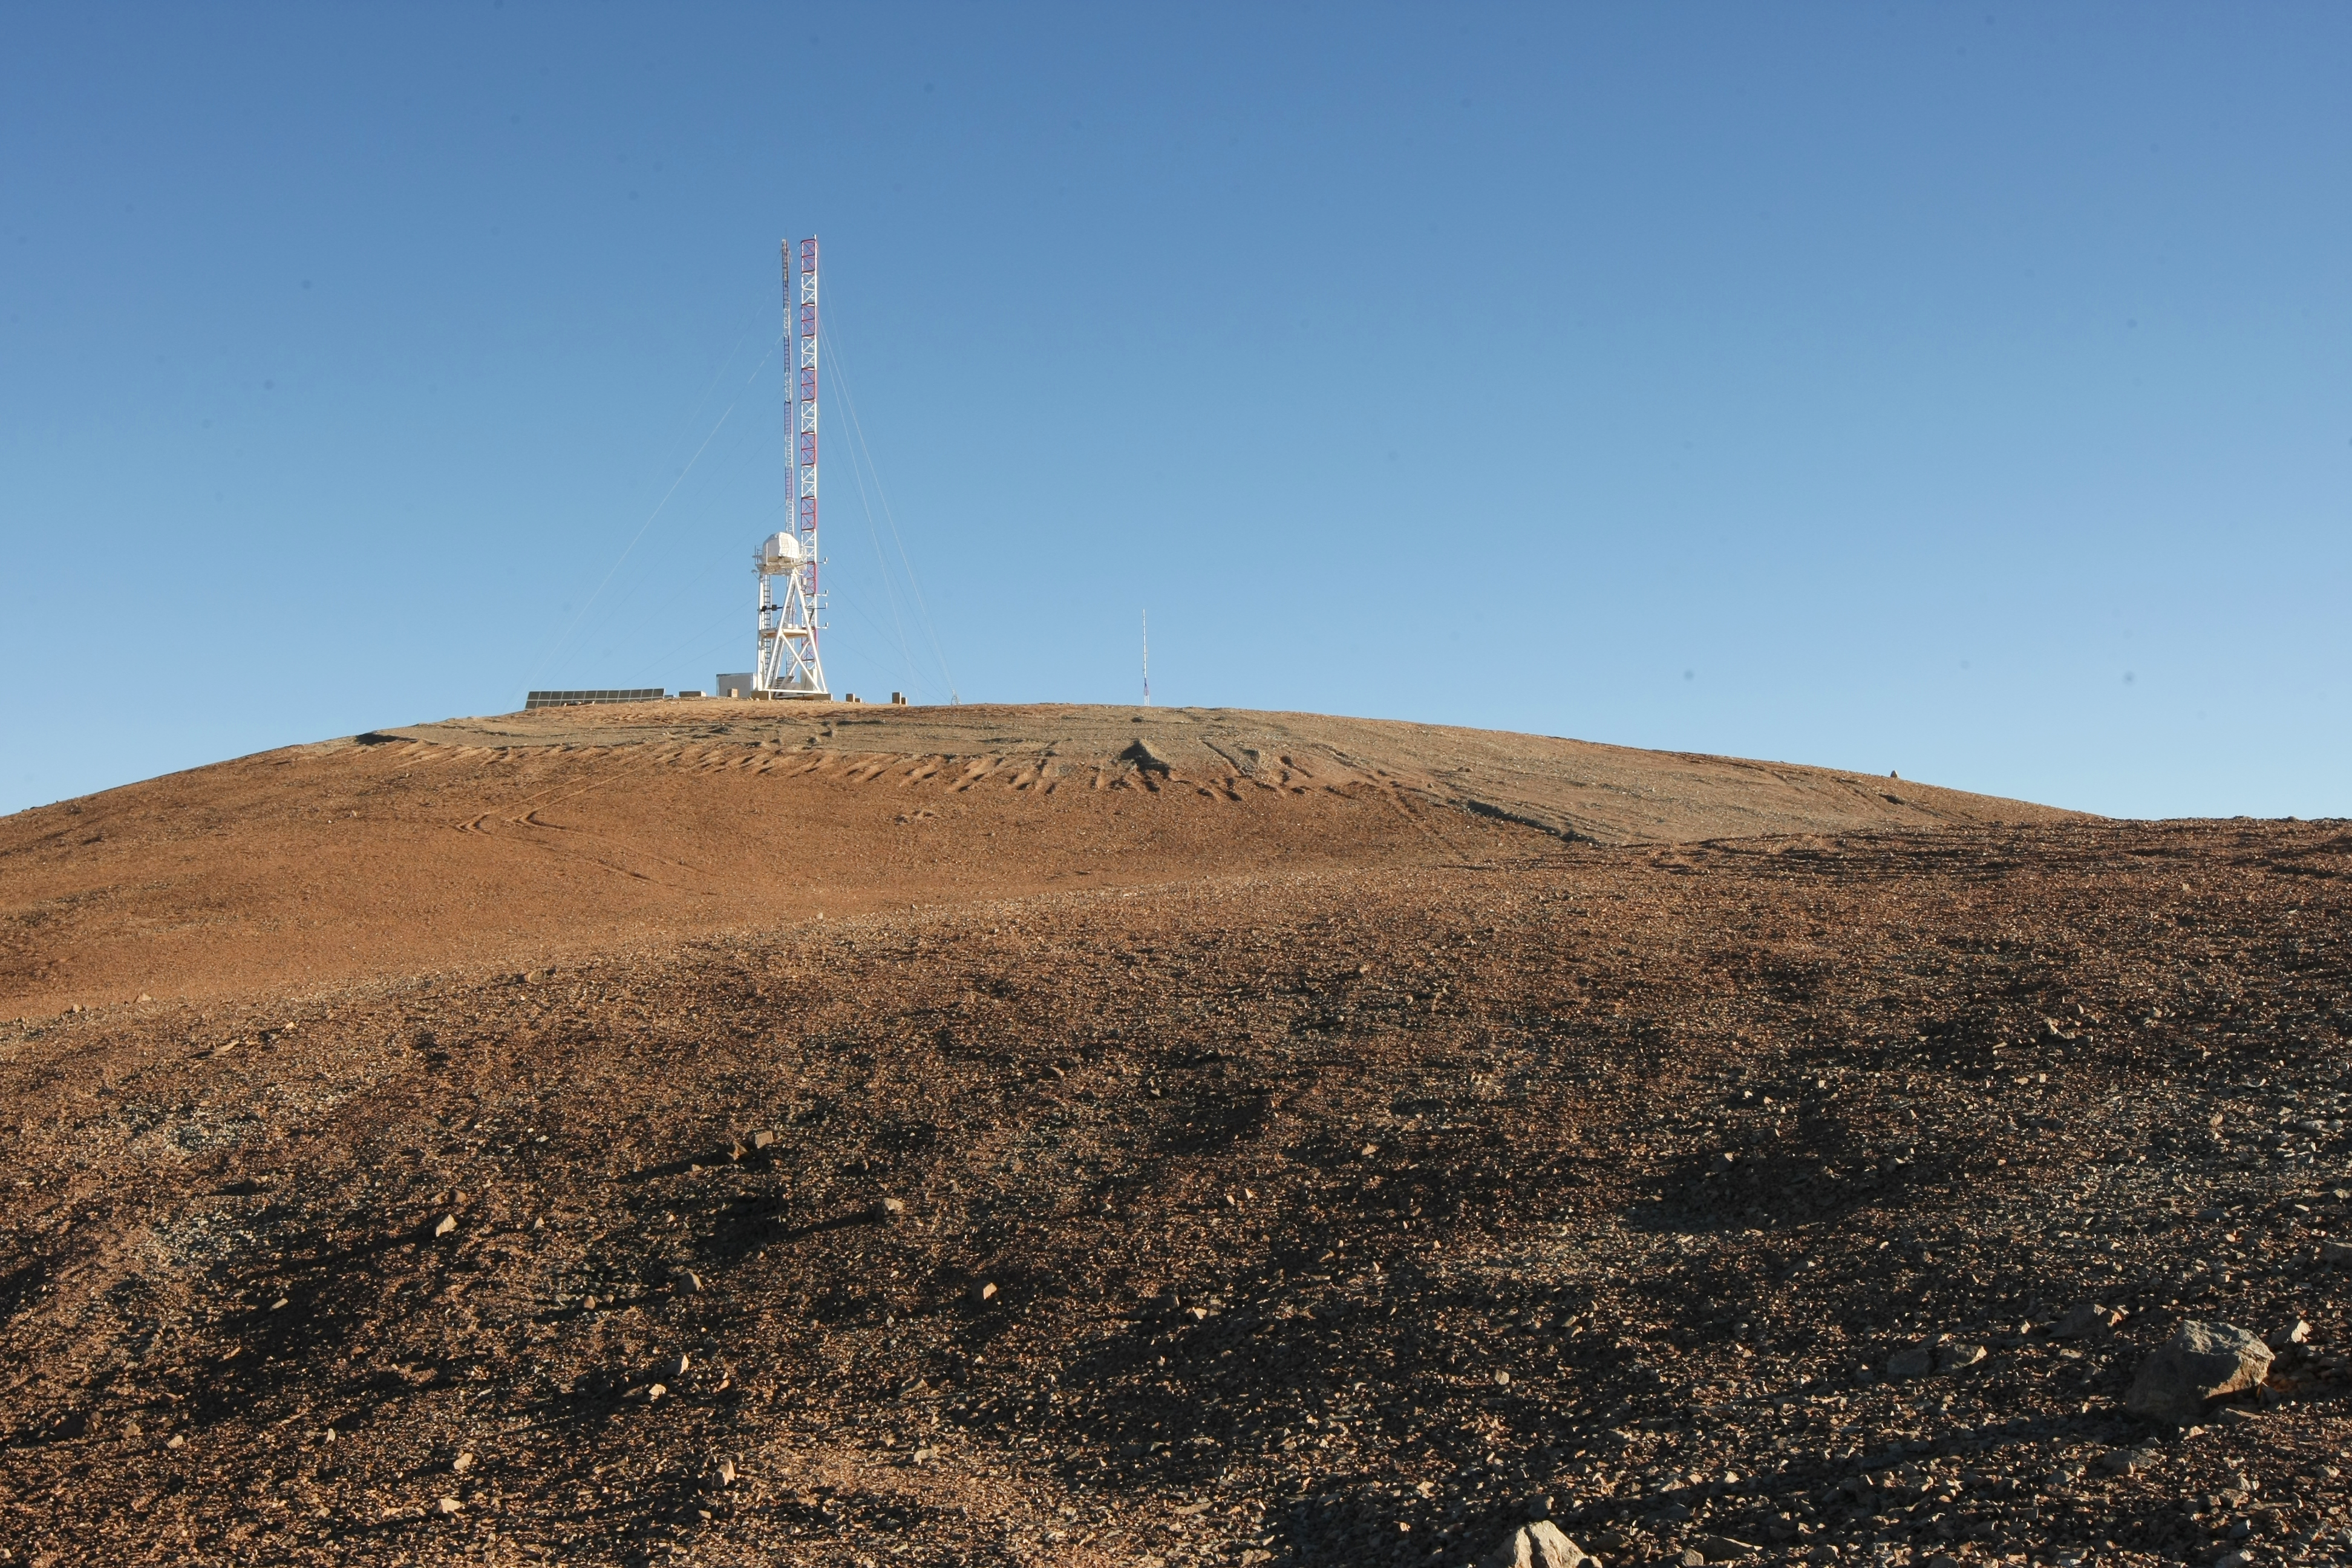

Site testing at Cerro Armazones

The European Extremely Large Telescope (E-ELT) Programme Office has studied half a dozen potential sites for the future E-ELT observatory, which, with its 40-metre-class diameter, will be the world’s biggest eye on the sky. Various aspects need to be considered in the site selection process. Parameters taken into account are not restricted to “sky quality”, but include more general scientific aspects, as well as parameters essential for construction and operations. The above picture shows the site-testing equipment at Cerro Armazones, the site which was selected by the ESO Council.

Credit: ESO